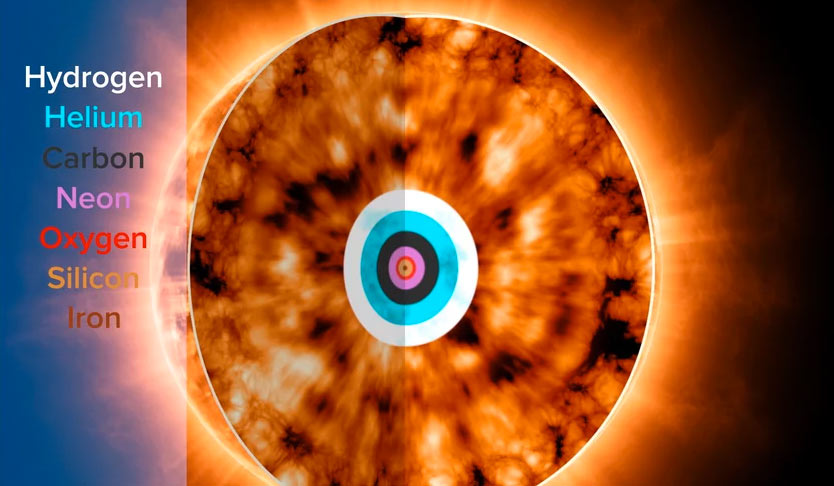

Animation of Stellar Nucleosynthesis Inside A Red Giant

What's going on inside a red giant star? The core of a red giant star burns hydrogen into helium, carbon, neon, oxygen, silicon, and iron. Find out more here: https://public.nrao.edu/explore/milky-way-explorer/.

Credit: Alexandra Angelich (NRAO/AUI/NSF). Music: Mark Mercury.